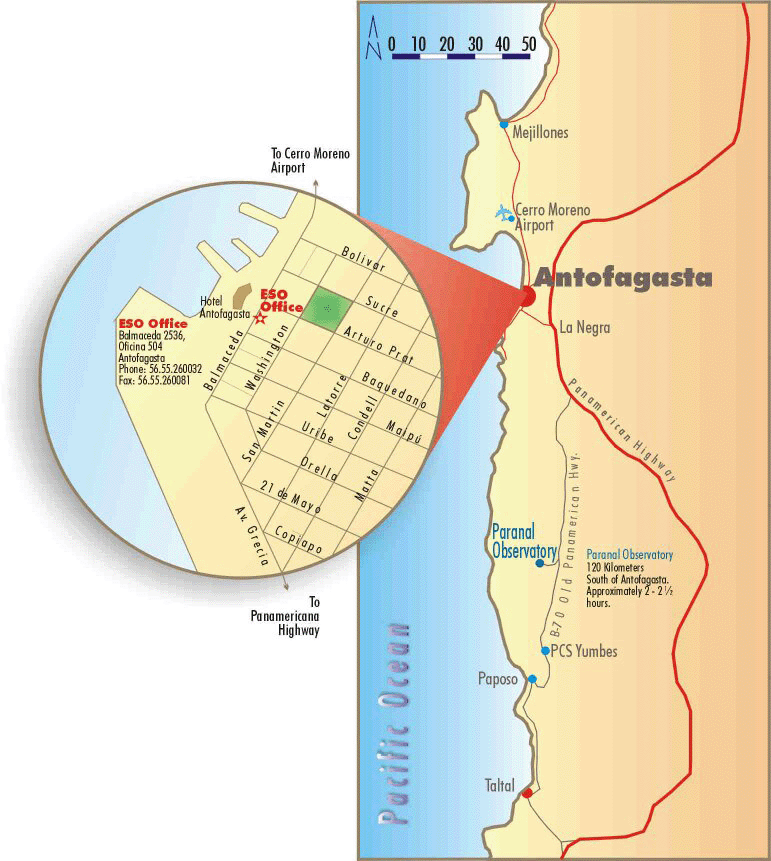

Map of Antofagasta

Location of the ESO office in Antofagasta.

Credit: ESO